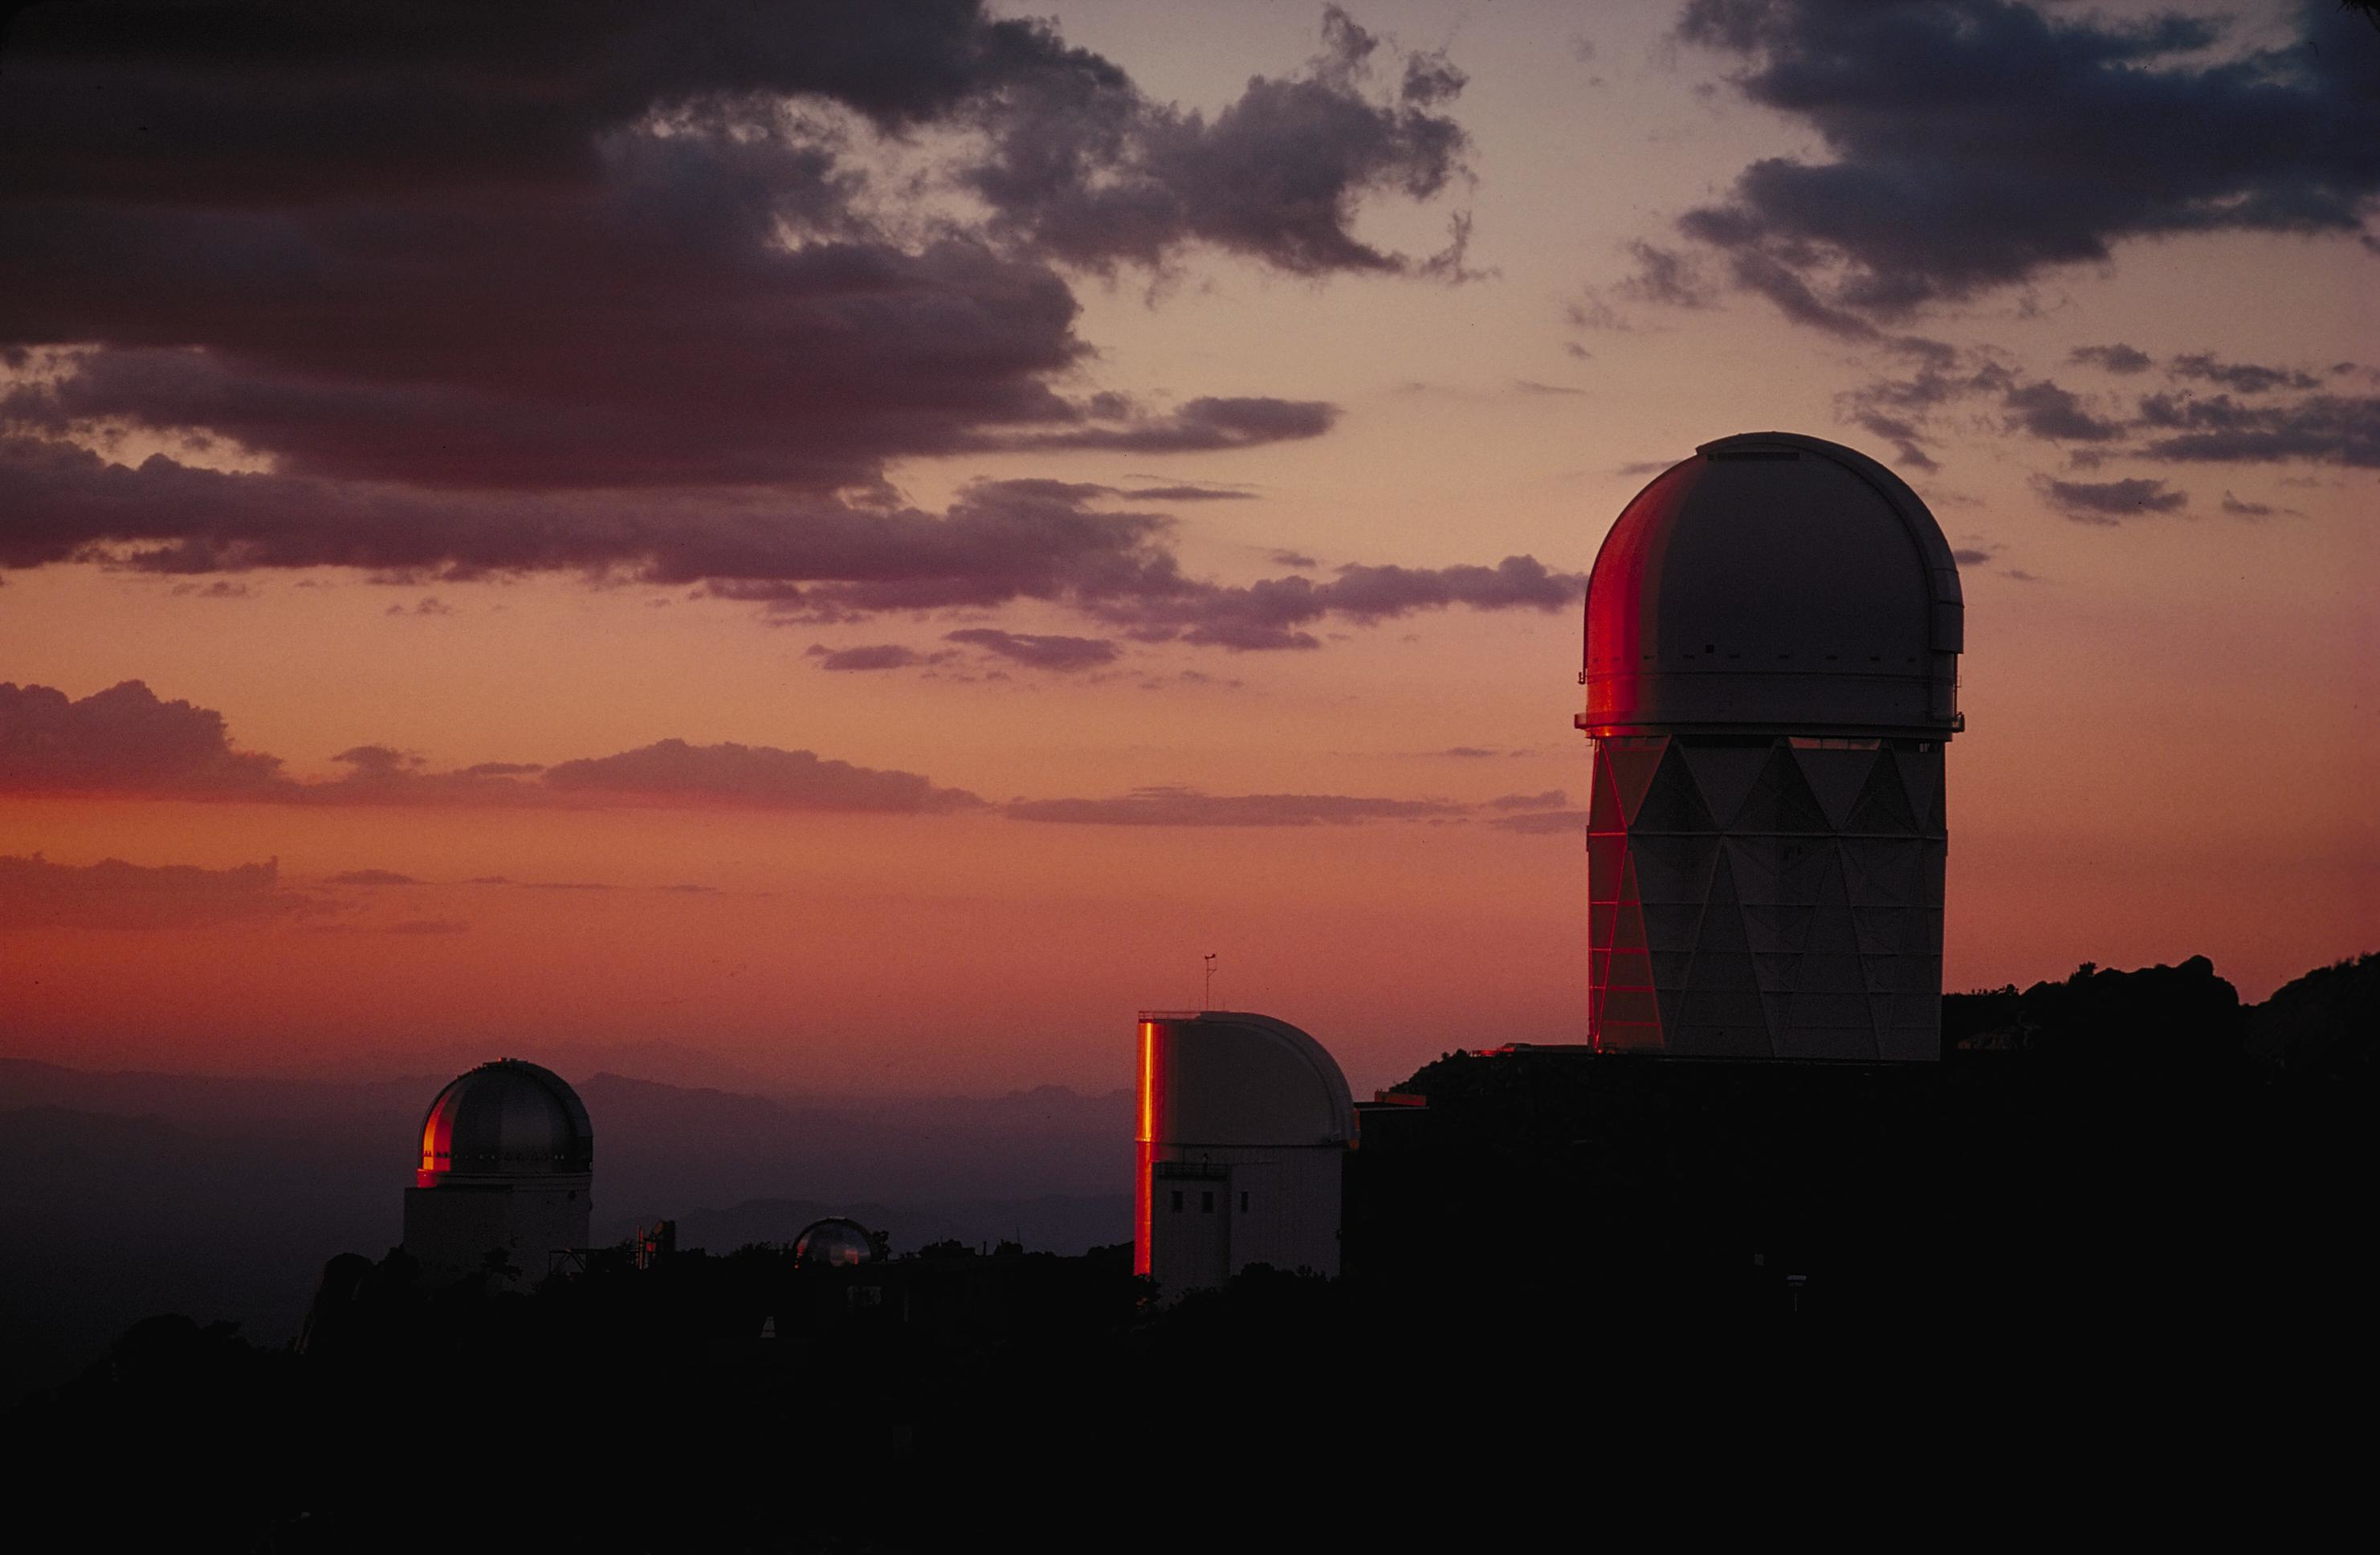

Kitt Peak National Observatory

Kitt Peak National Observatory.

Credit: KPNO/NOIRLab/NSF/AURA